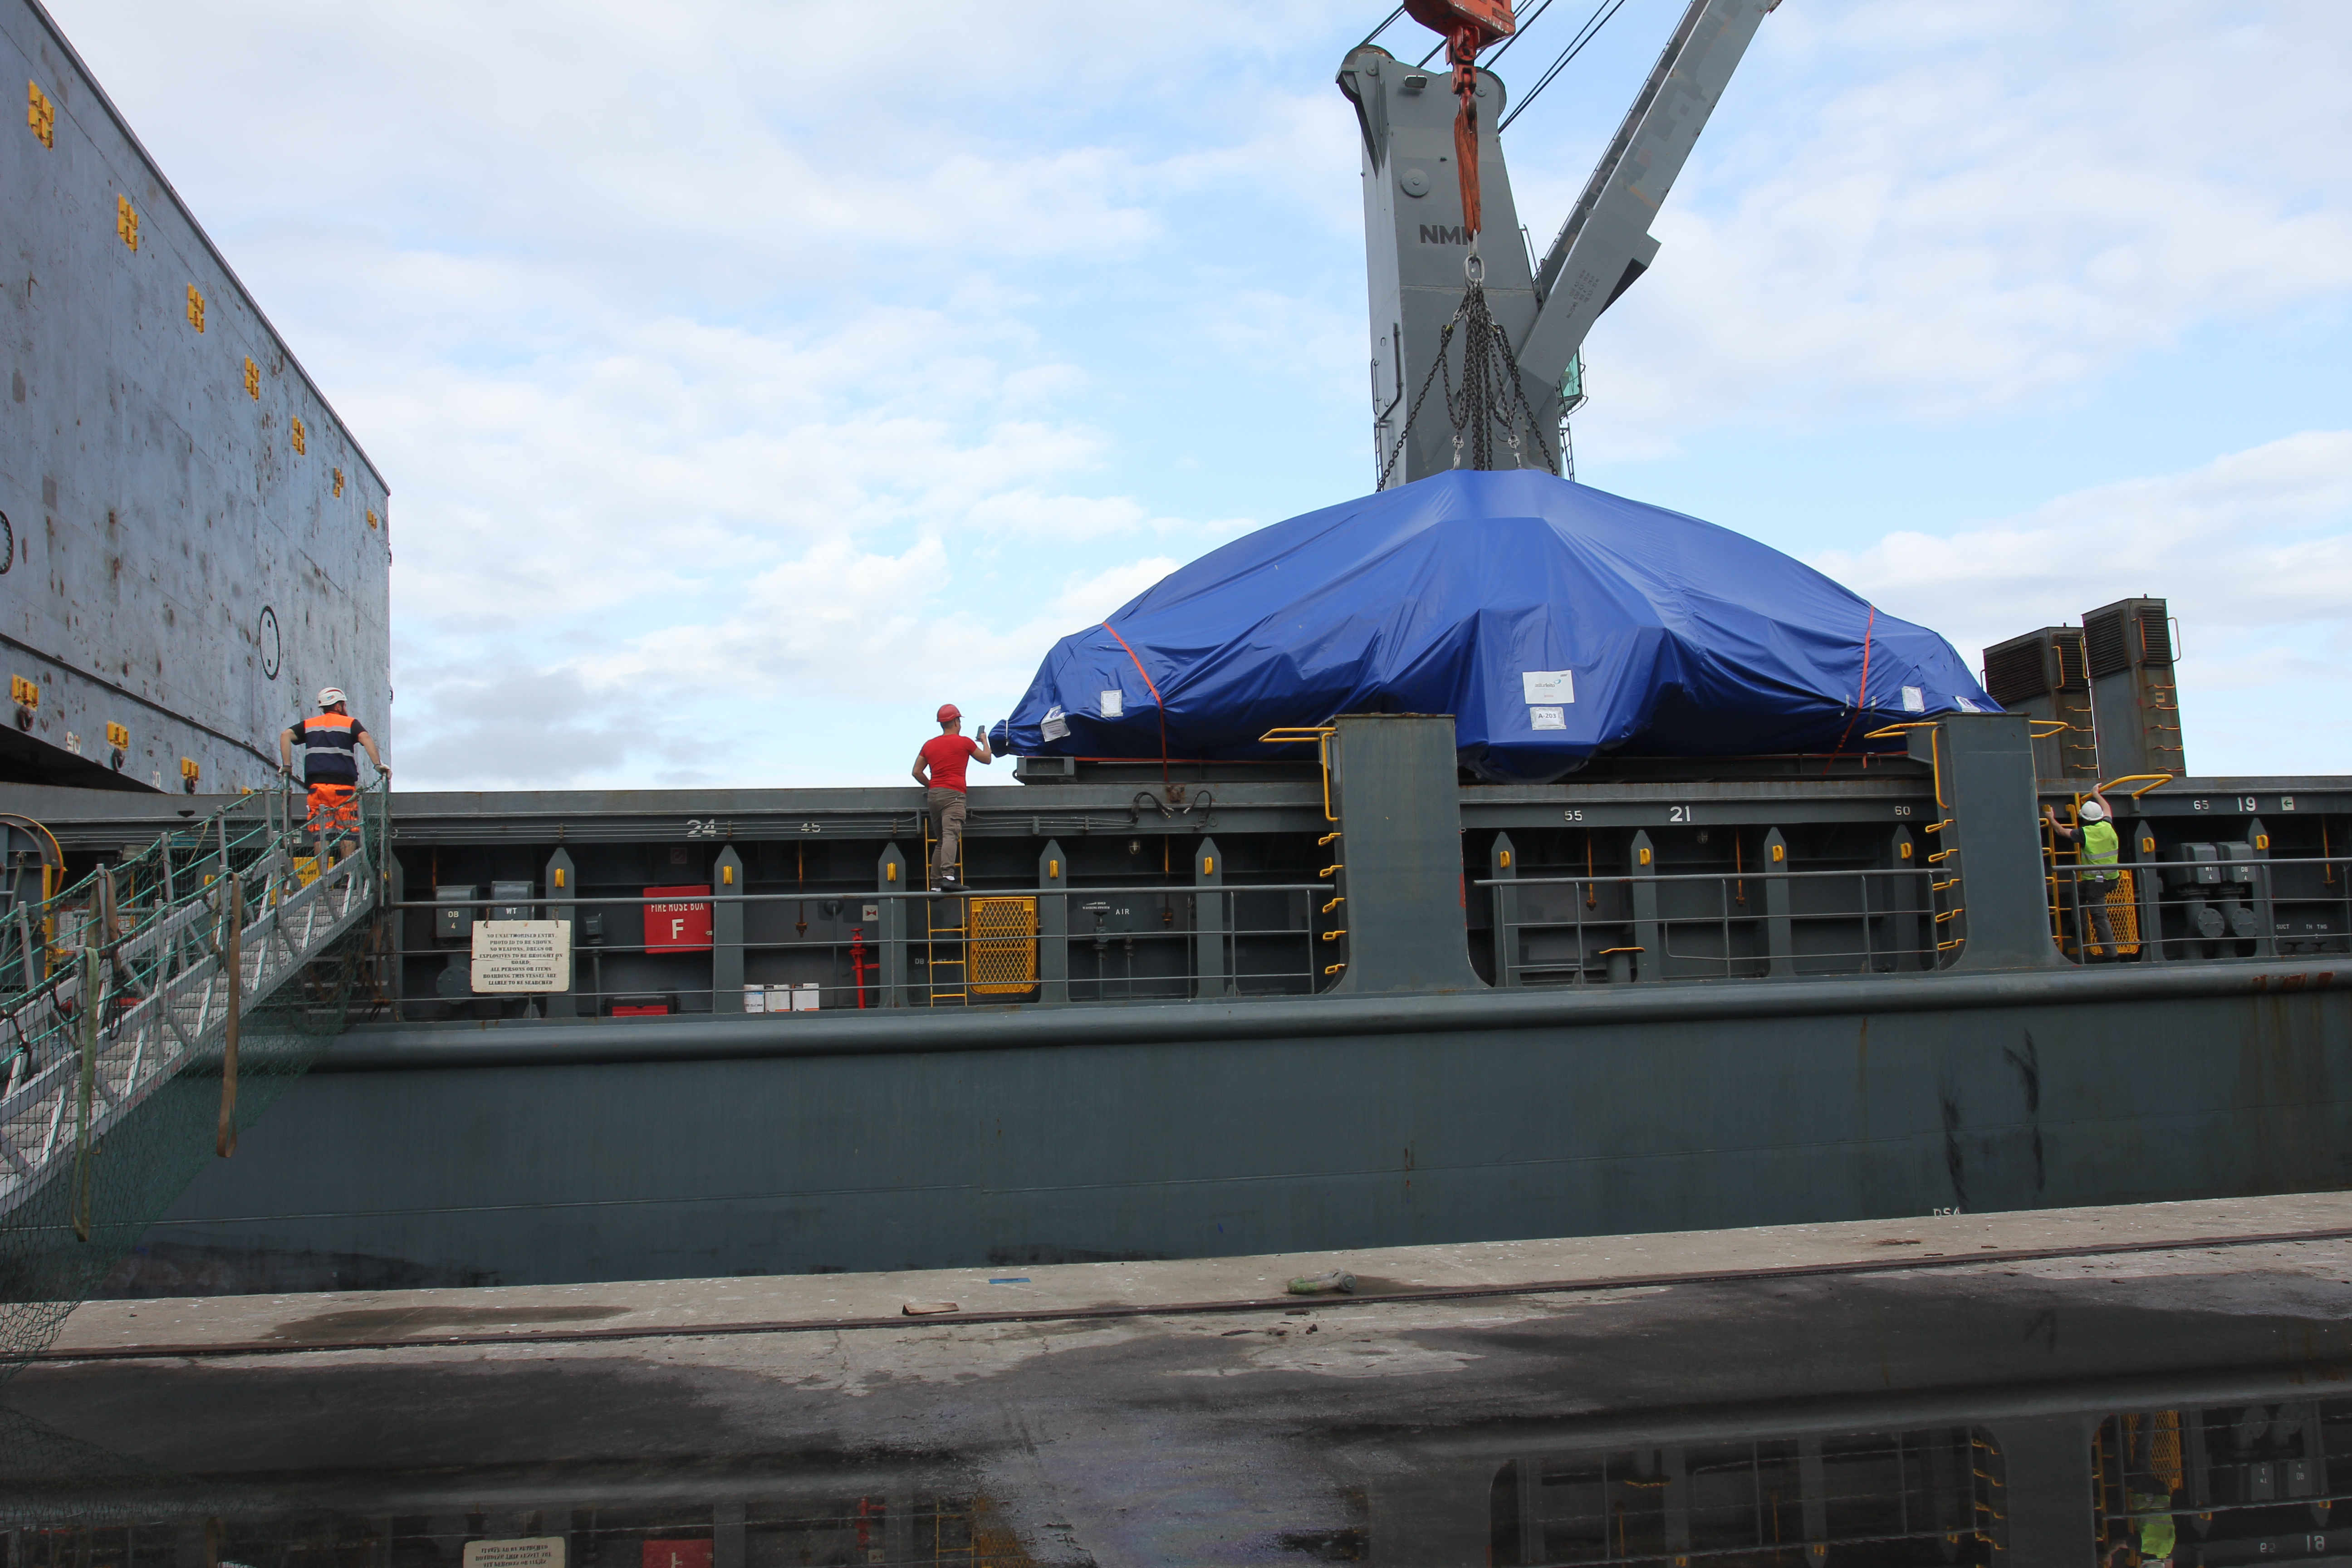

TMA Loading in Spain

The LSST Telescope Mount Assembly (TMA) departed Spain for Chile aboard the vessel Lisa Auerbach on July 26th. The disassembled, marine-wrapped pieces of the TMA, were loaded without damage despite the challenge presented by their unusual sizes and shapes.

Credit: Rubin Observatory/NSF/AURA